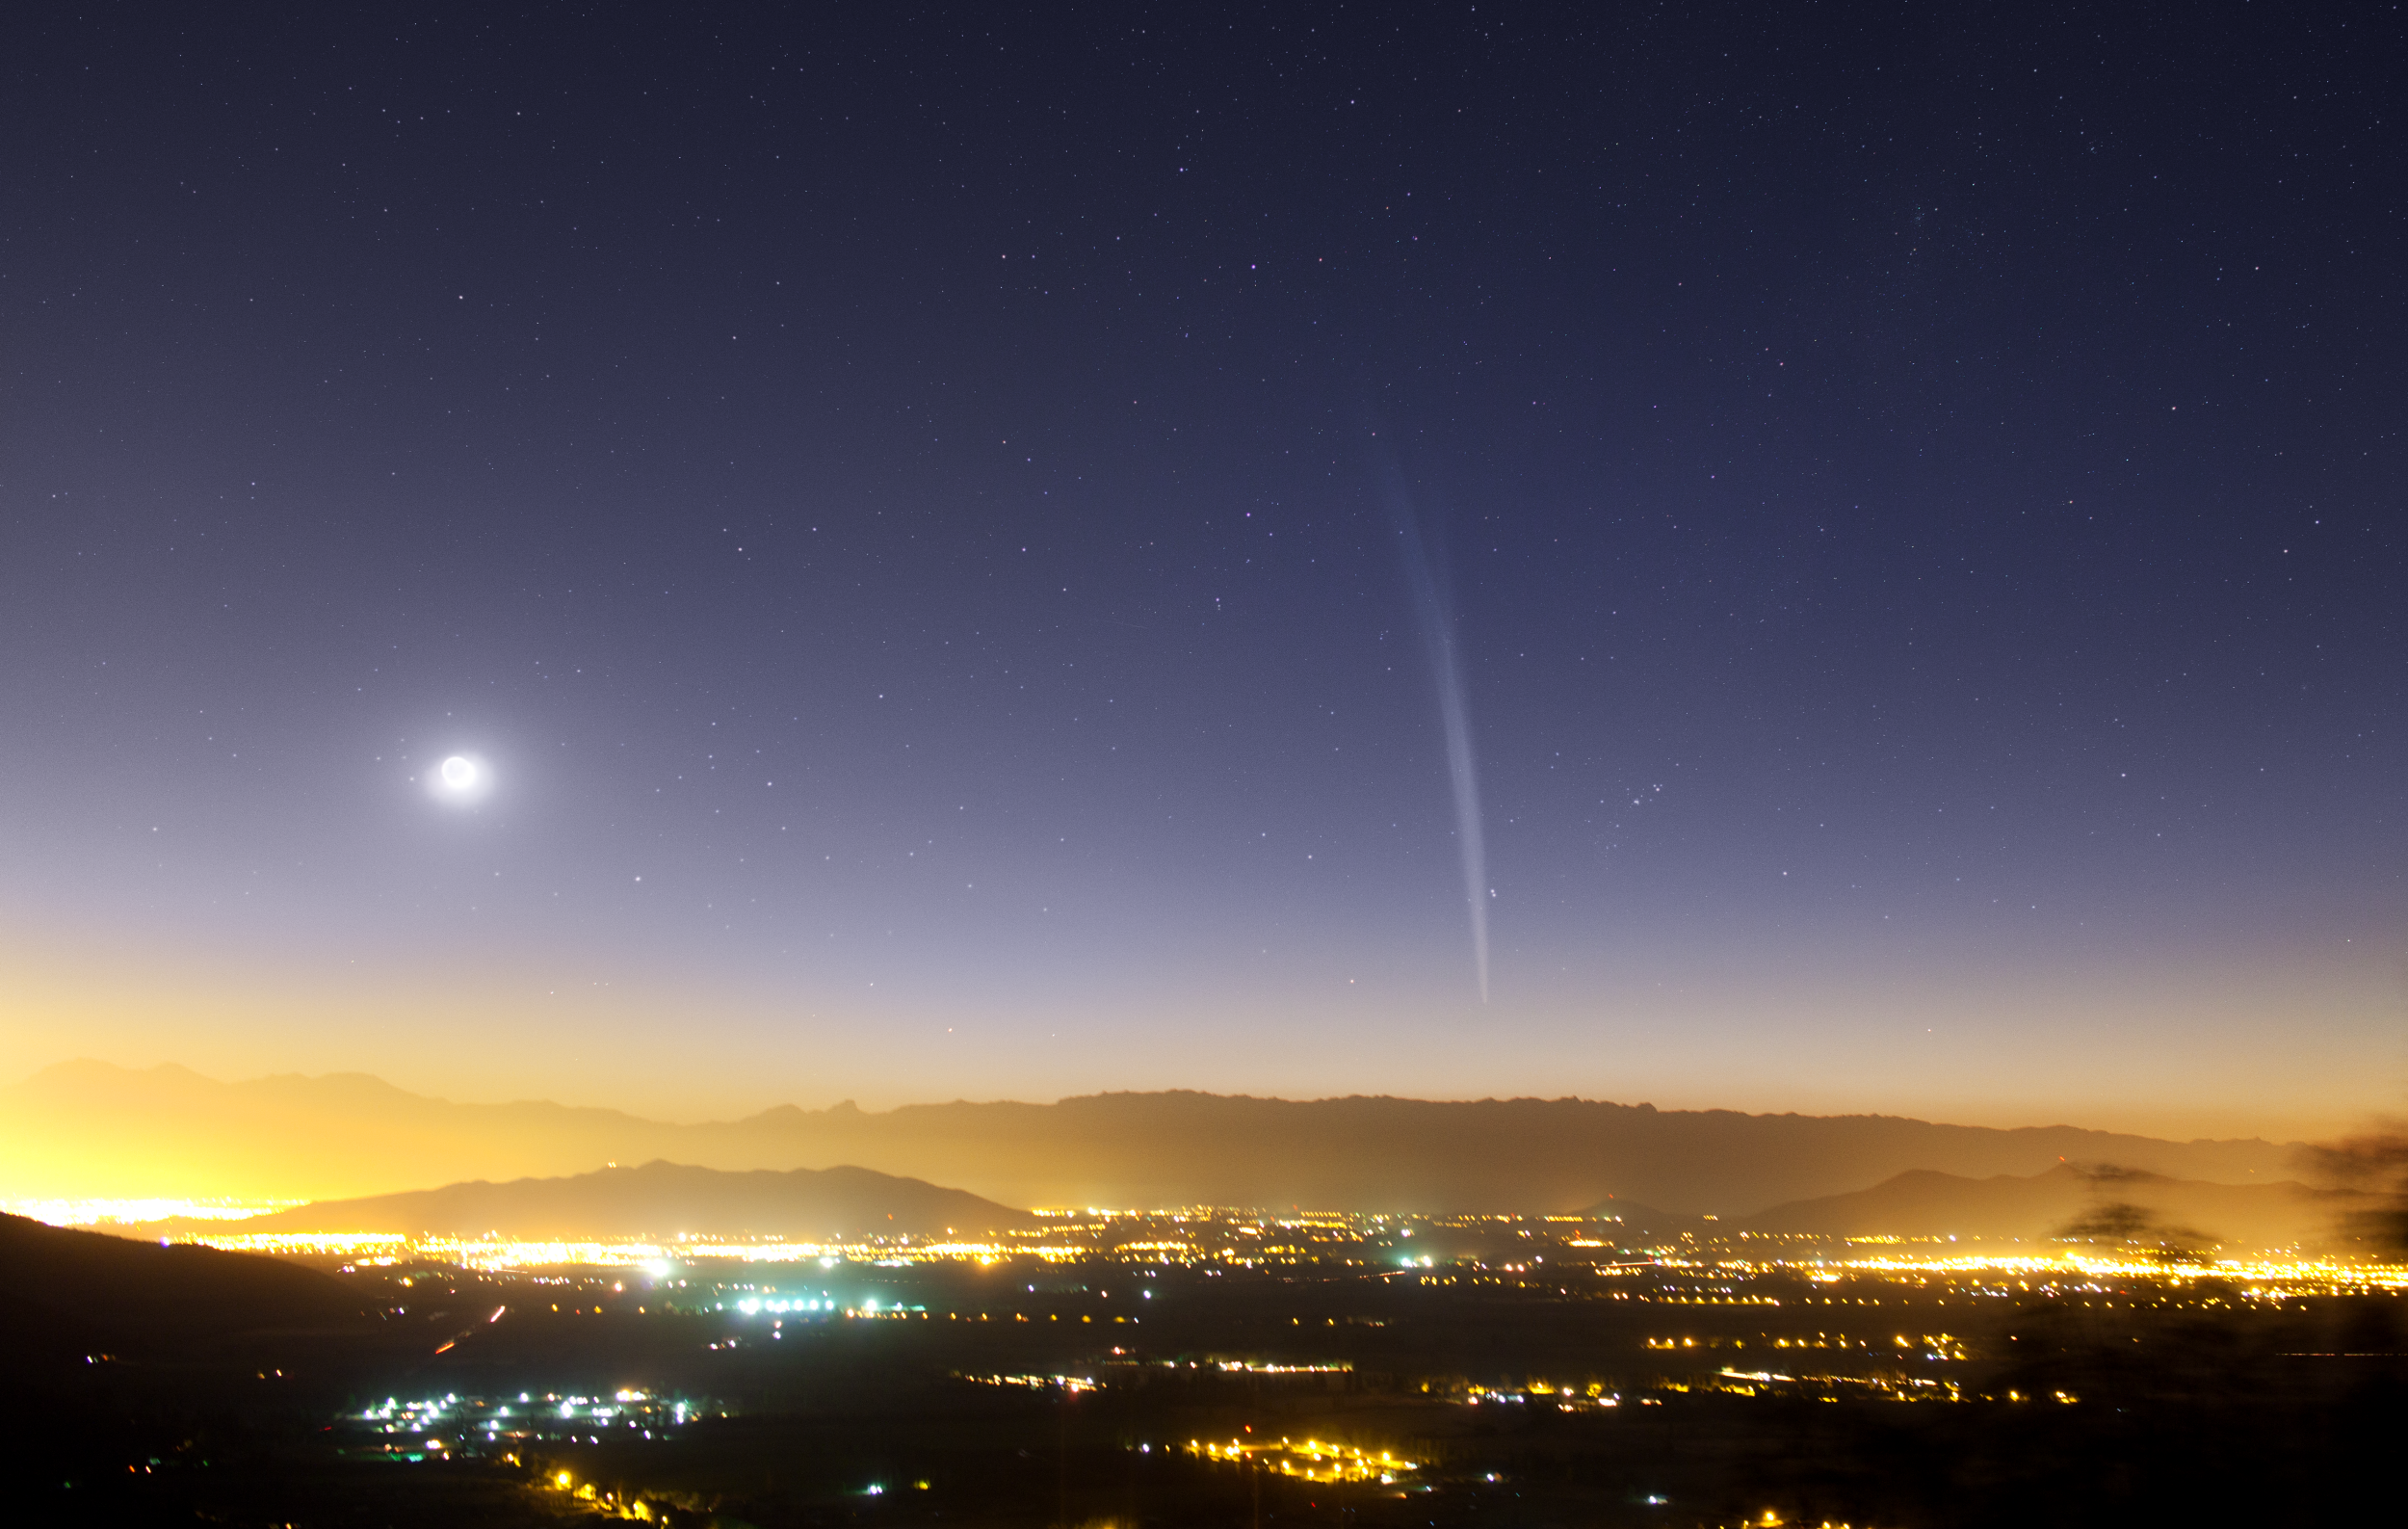

Christmas Comet Lovejoy seen over Santiago

This beautiful dawn photo of Comet Lovejoy over Santiago de Chile was taken by ESO Photo Ambassador Yuri Beletsky on 22 December 2011 at 05:00 in the morning.

Credit: Y. Beletsky/ESO